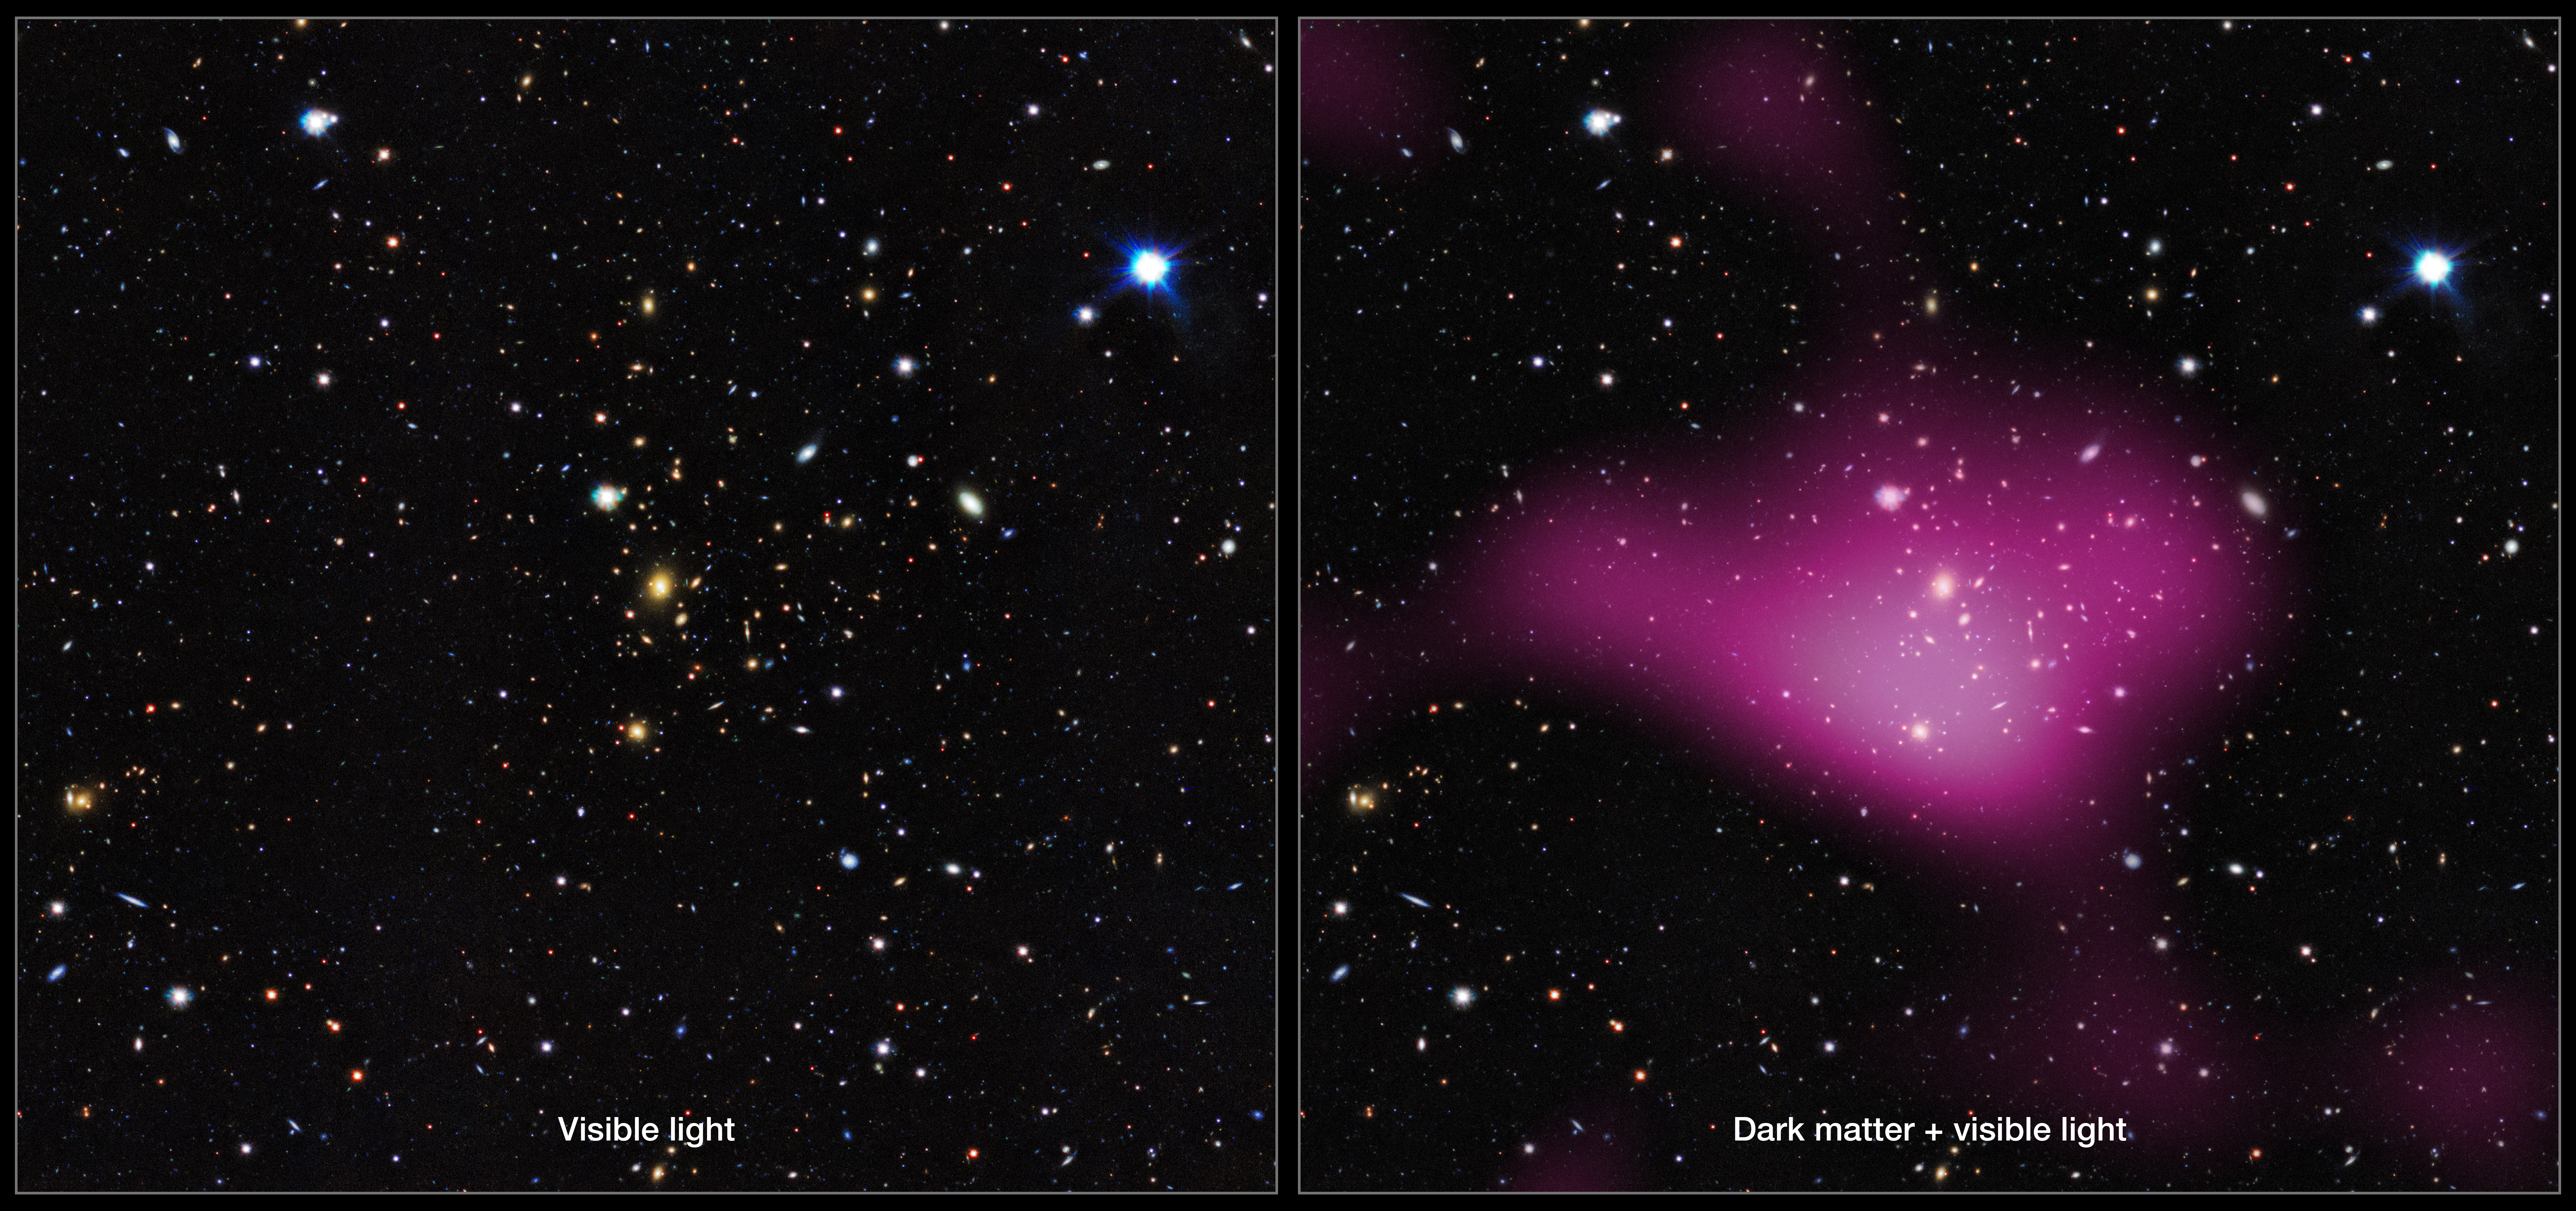

First results from the KiDS survey (montage)

The first results have been released from a major new dark matter survey of the southern skies using ESO’s VLT Survey Telescope (VST) at the Paranal Observatory in Chile.

The project, known as the Kilo-Degree Survey (KiDS), uses imaging from the VST and its huge camera, OmegaCAM to analyse images of over two million galaxies. The KiDS team studied the distortion of light emitted from these galaxies, which bends as it passes massive clumps of dark matter during its journey to Earth. From the gravitational lensing effect, these groups turn out to contain around 30 times more dark than visible matter.

Left, a group of galaxies mapped by KiDS. Right, the same area of sky, but with the invisible dark matter rendered in pink.

Credit: Kilo-Degree Survey Collaboration/A. Tudorica & C. Heymans/ESO